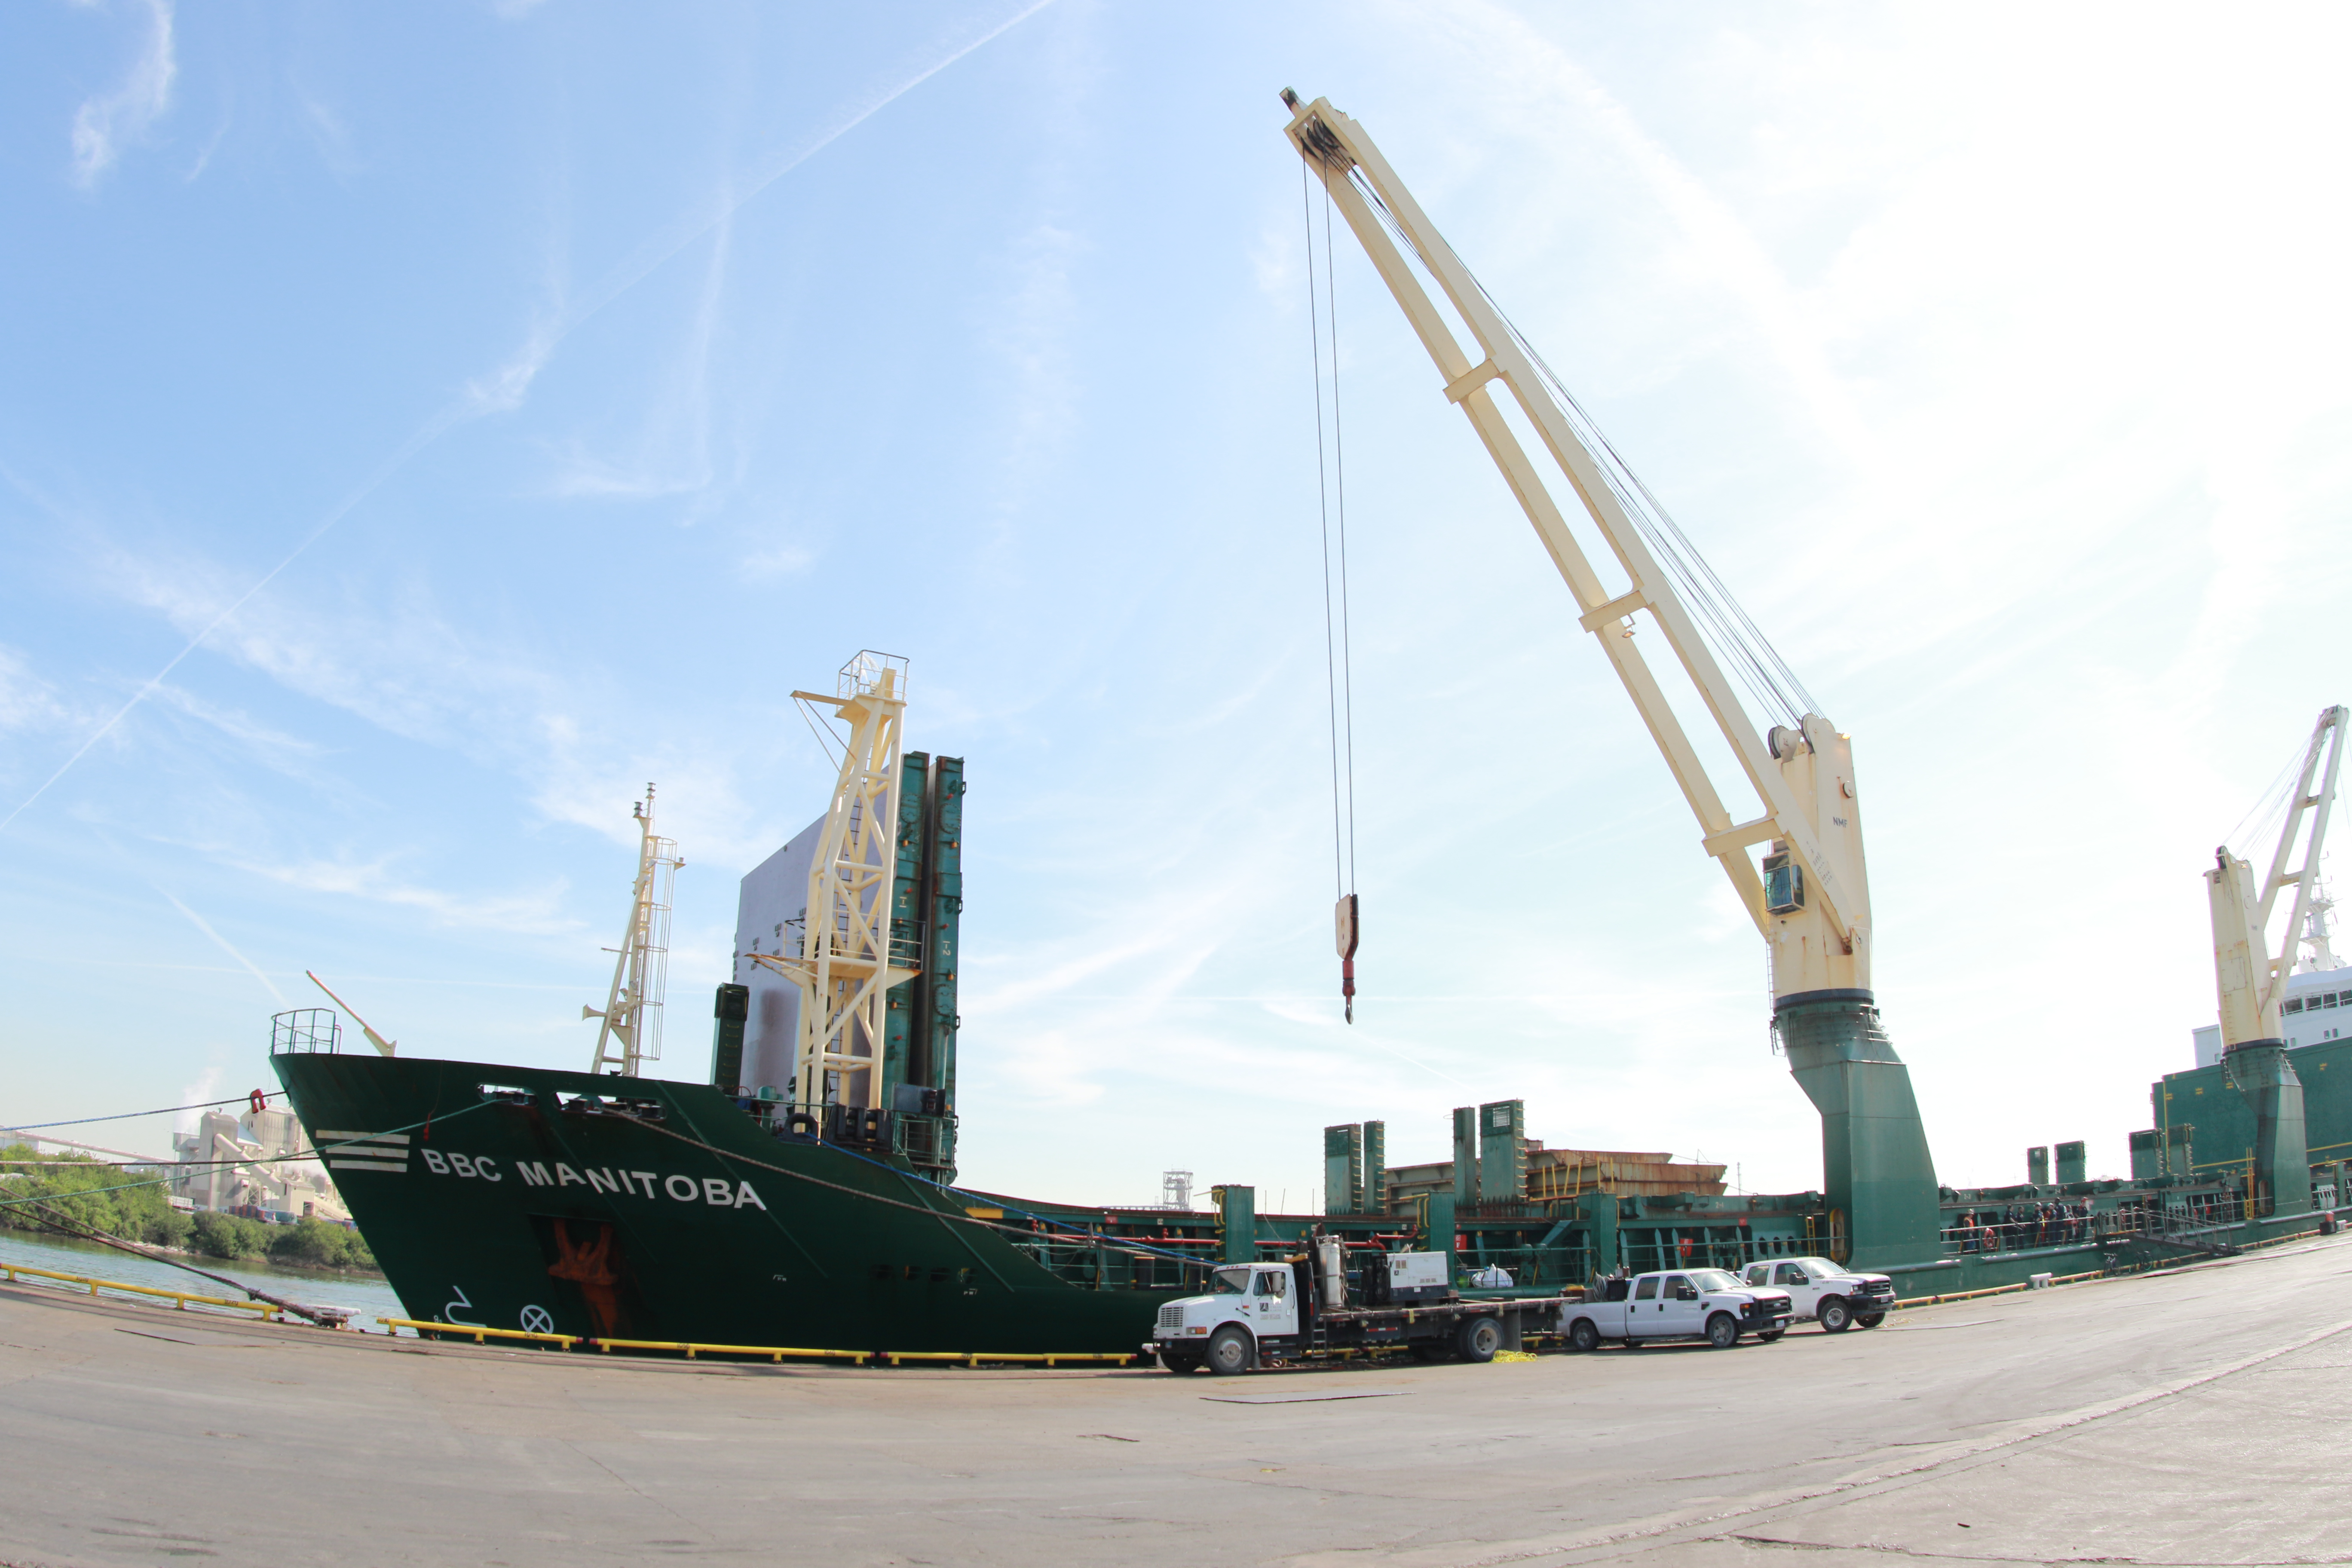

M1M3 Loading on BBC Manitoba

The LSST Primary/Tertiary Mirror (M1M3), along with the M1M3 vacuum lift and other support materials, was loaded onto the BBC Manitoba on April 2, 2019 in Houston, Texas. The voyage to Chile is expected to take 4-5 weeks.

Credit: Rubin Observatory/NSF/AURA